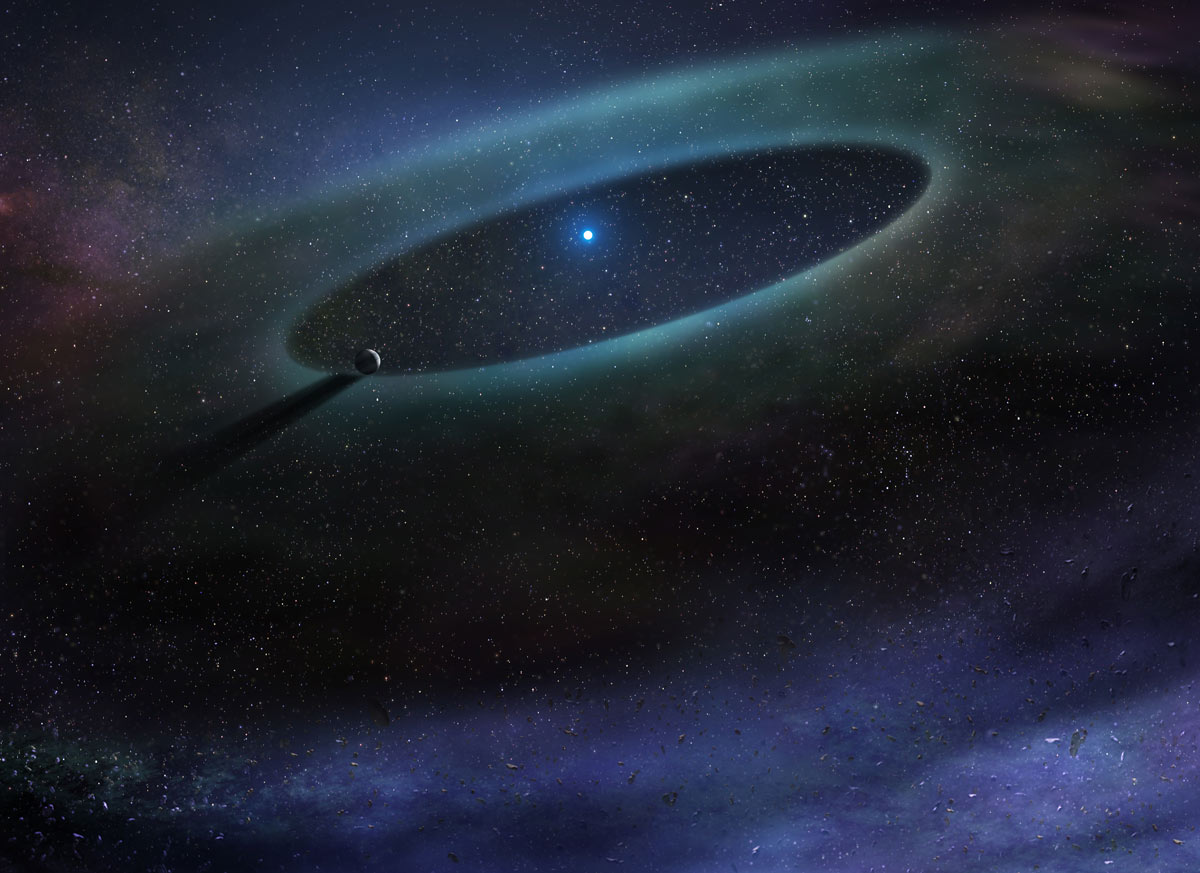

Artist impression of a debris disk surrounding a star in the Scorpius-Centaurus Association

Artist impression of a debris disk surrounding a star in the Scorpius-Centaurus Association. ALMA discovered that — contrary to expectations — the more massive stars in this region retain considerable stores of carbon monoxide gas. This finding could offer new insights into the timeline for giant planet formation around young stars.

Credit: NRAO/AUI/NSF; D. Berry / SkyWorks |